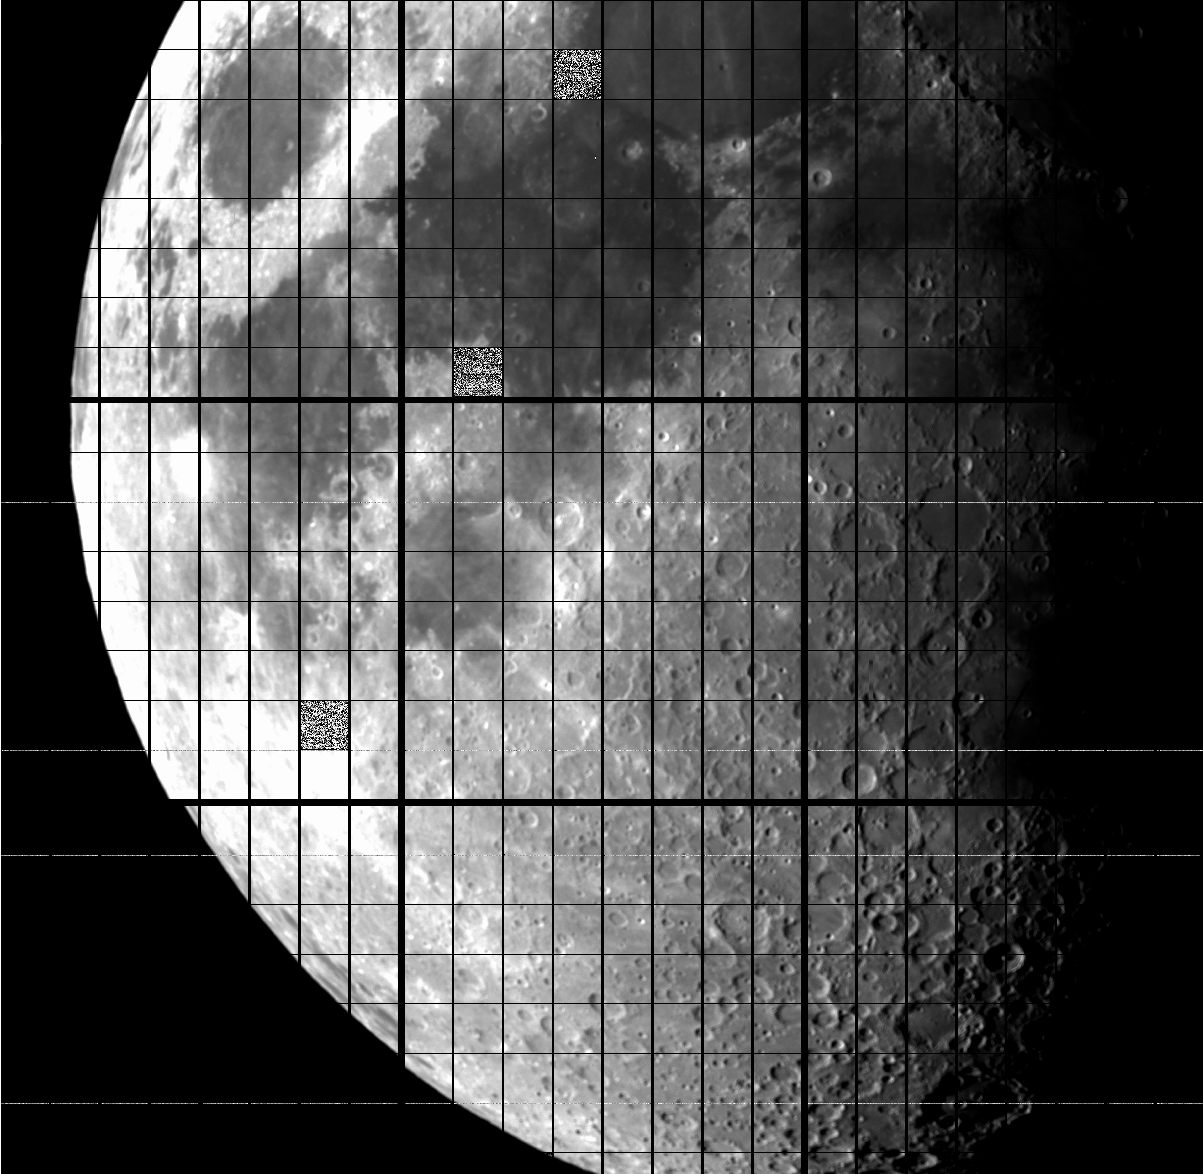

One Degree Imager debuts at WIYN telescope at Kitt Peak National Observatory

The moon in the daytime with a 3.5m telescope. This shows just the central 3 X 3 subarray of detectors.

Credit: NOIRLab